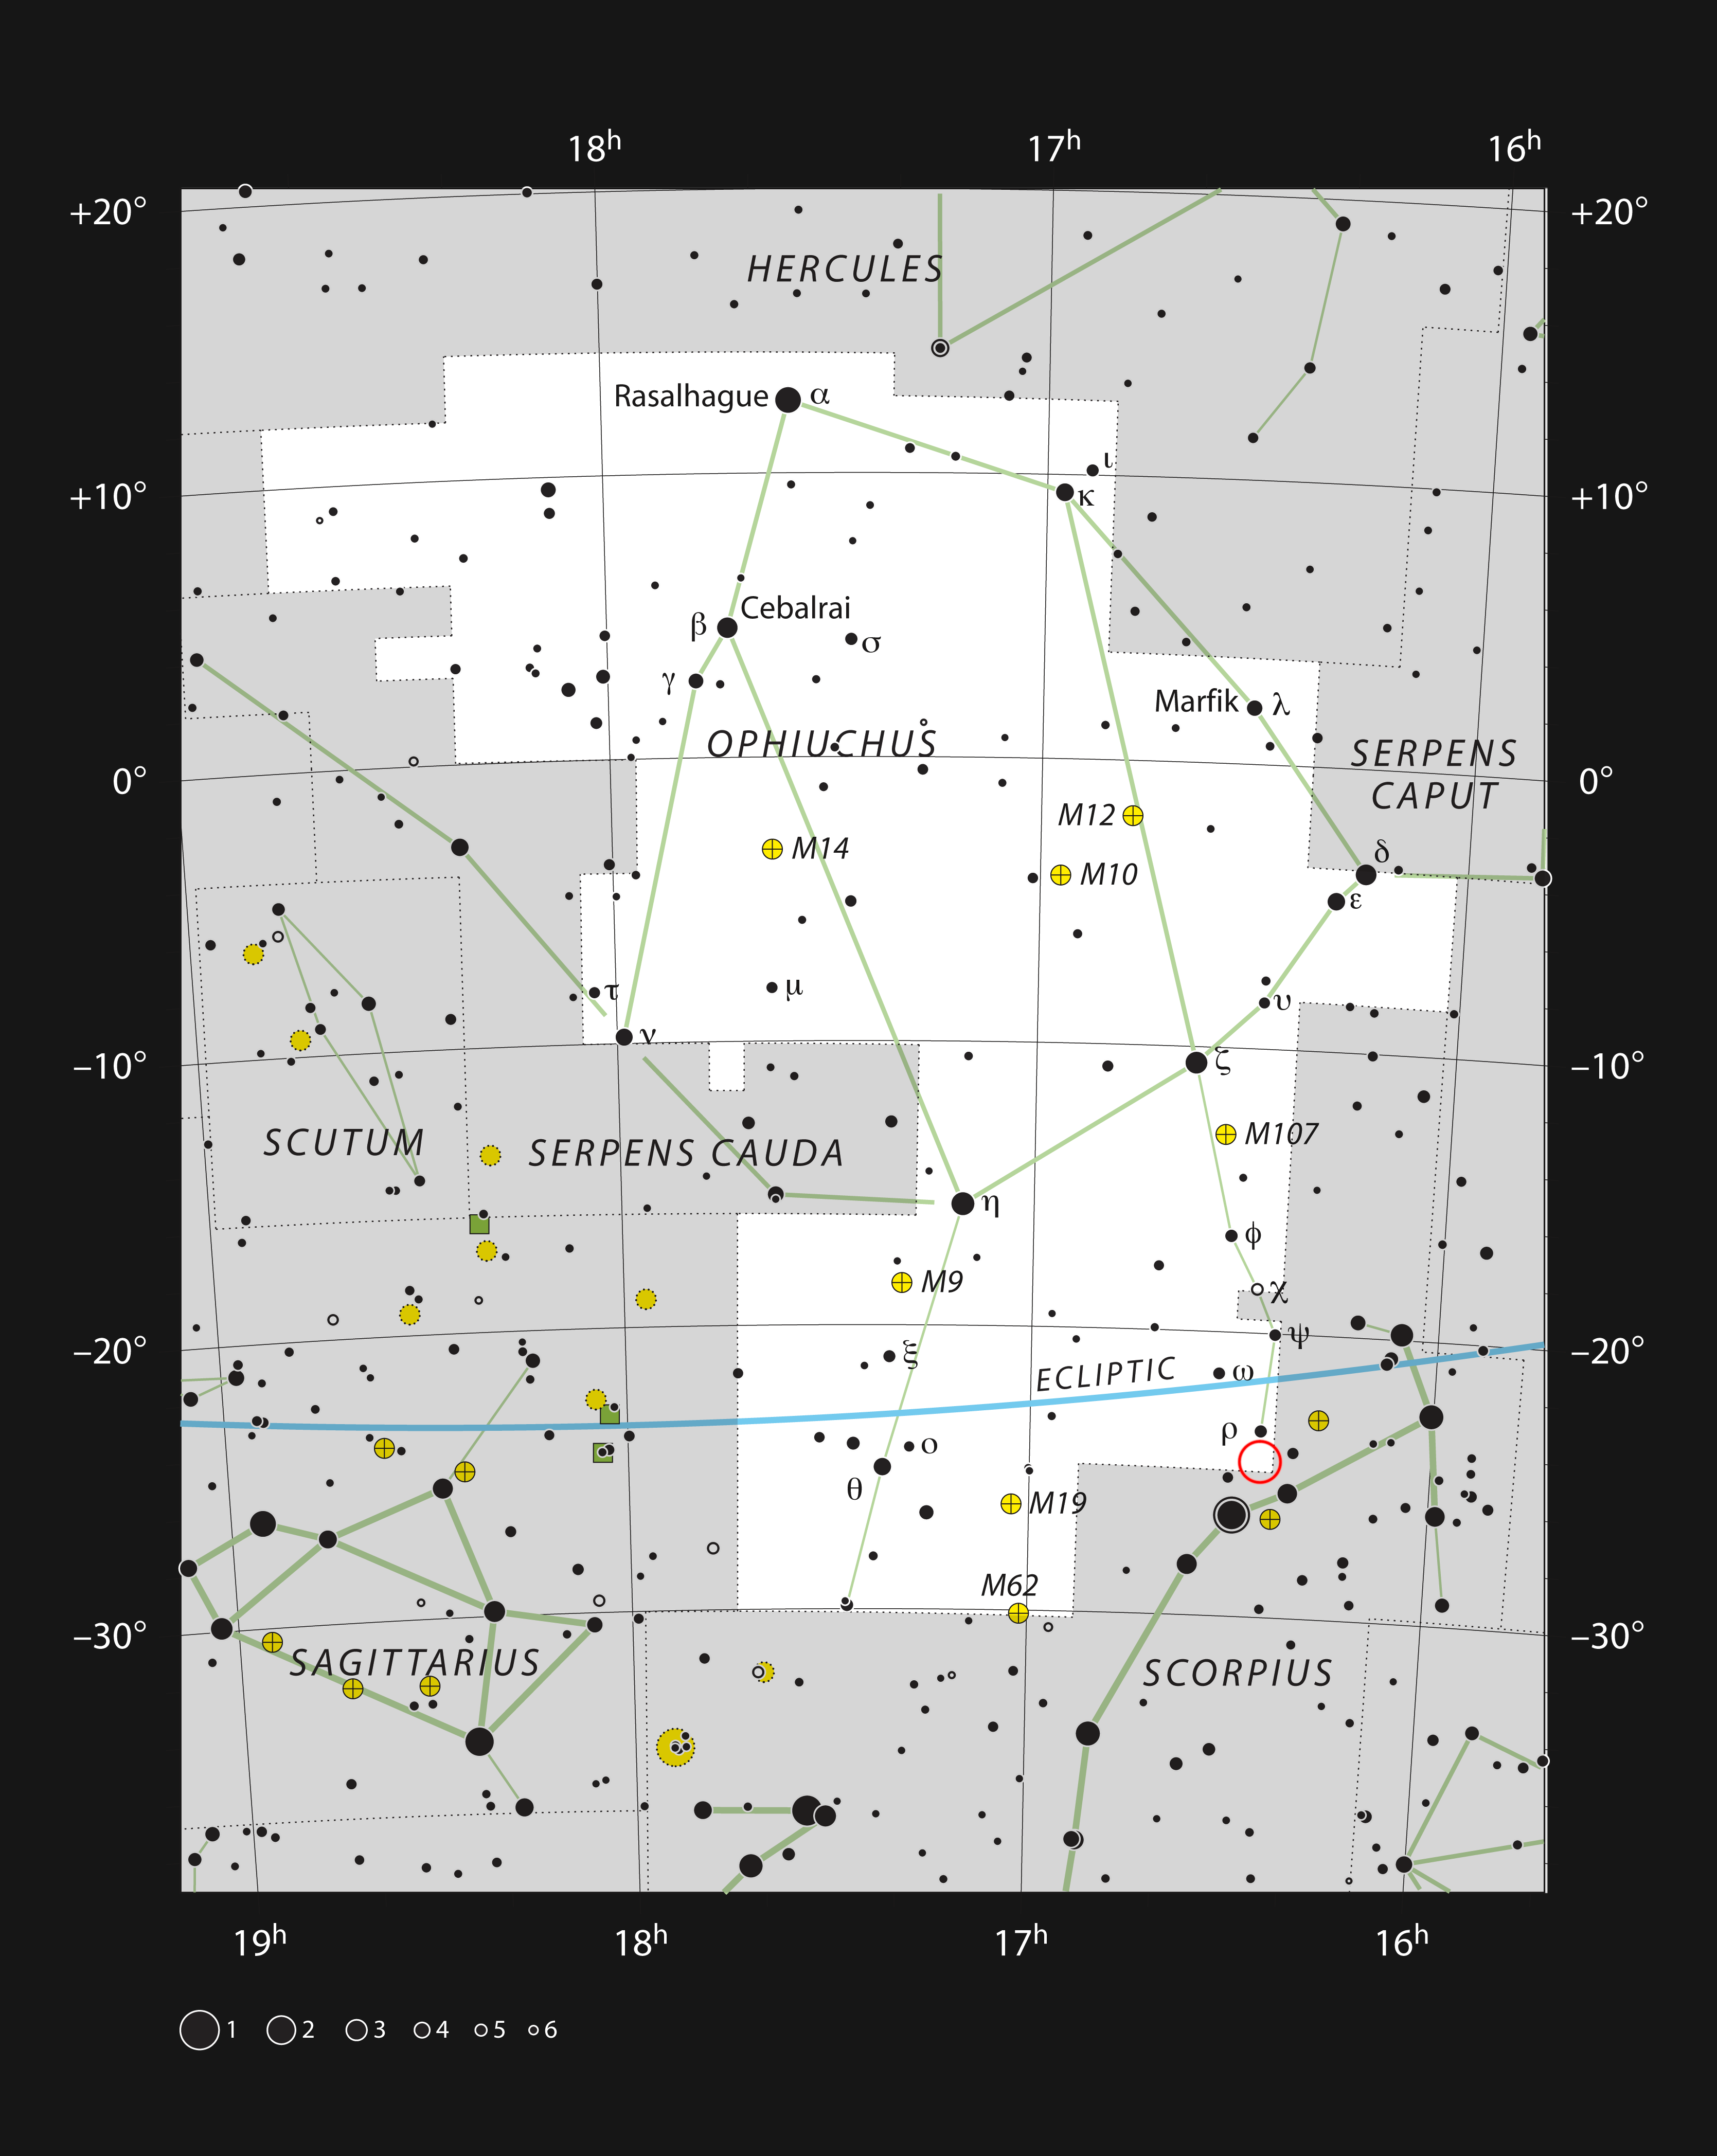

The constellation Ophiuchus, showing the Rho Ophiuchi star formation region

This chart shows the location of the Rho Ophiuchi star formation region in the constellation of Ophiuchus (The Serpent Bearer). The star Rho Ophiuchi, which gives the region its name, is marked with the Greek letter rho (ρ). Astronomers using the APEX telescope to observe this region discovered hydrogen peroxide molecules in interstellar space for the first time, in the area marked with the red circle. Although the star Rho Ophiuchi is visible with the unaided eye, the clouds of gas and dust show up best in photographs.

Credit: ESO, IAU and Sky & Telescope